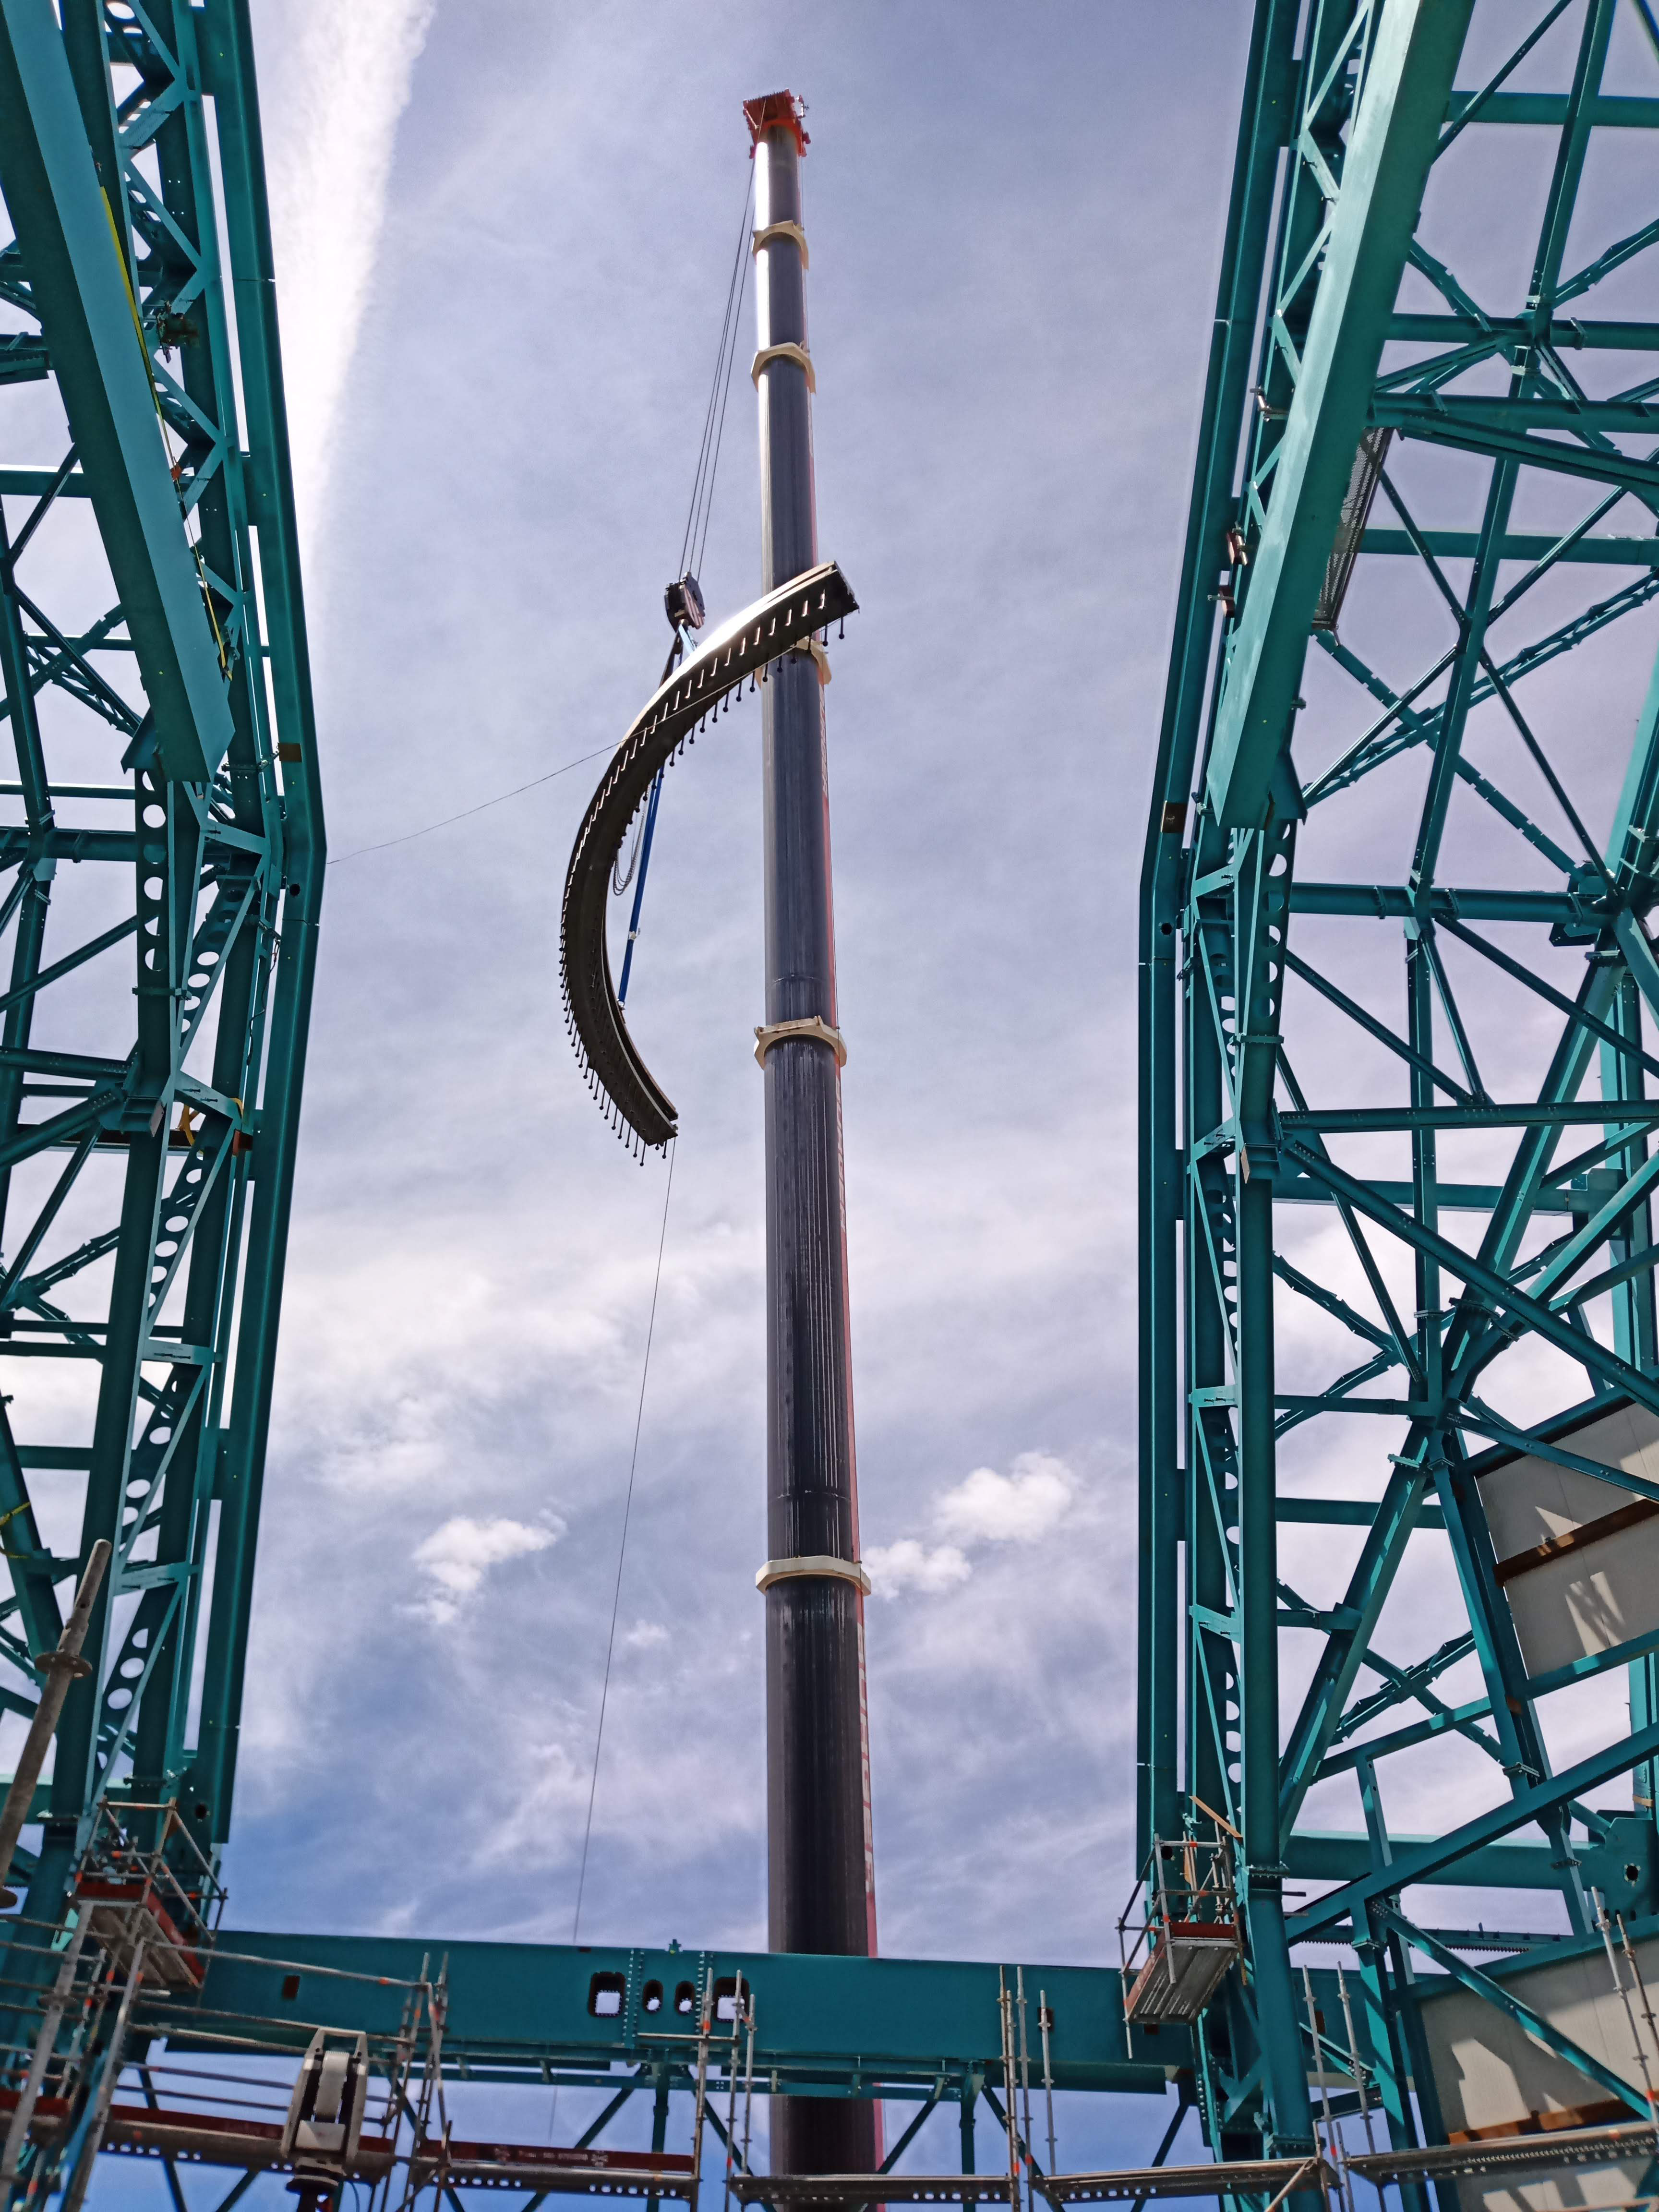

Arrival of 500 t Crane

A huge new crane has arrived on Cerro Pachón—one of the biggest cranes available in Chile! This crane will be used to lift and place heavy loads like the LSST azimuth ring segments and the supports for the Telescope Mount Assembly (TMA).

Credit: Rubin Observatory/NSF/AURA